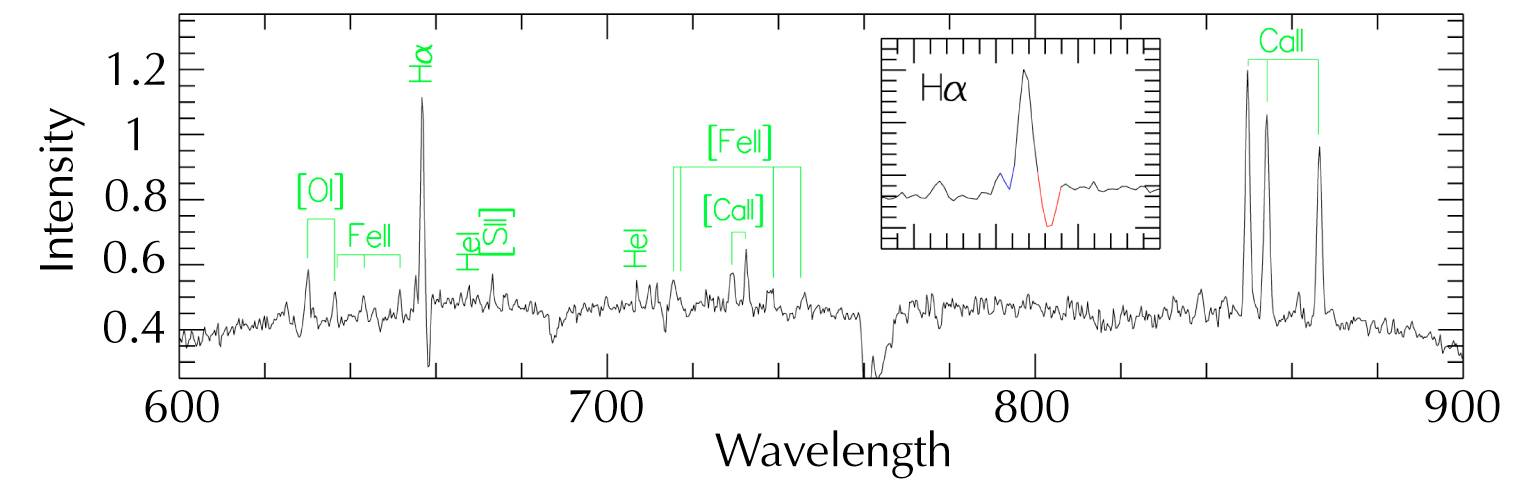

Optical spectrum of the bipolar nebula

Optical spectrum of the bipolar nebula of a young, massive star in M 17, obtained with EFOSC2 at the ESO 3.6 m telescope and with EMMI at the ESO 3.5 m NTT, both located on La Silla, Chile. A number of identified emission lines, like Hα and the Ca II triplet 849.8, 854.2 and 866.2 nm, are denoted.

Credit: ESO